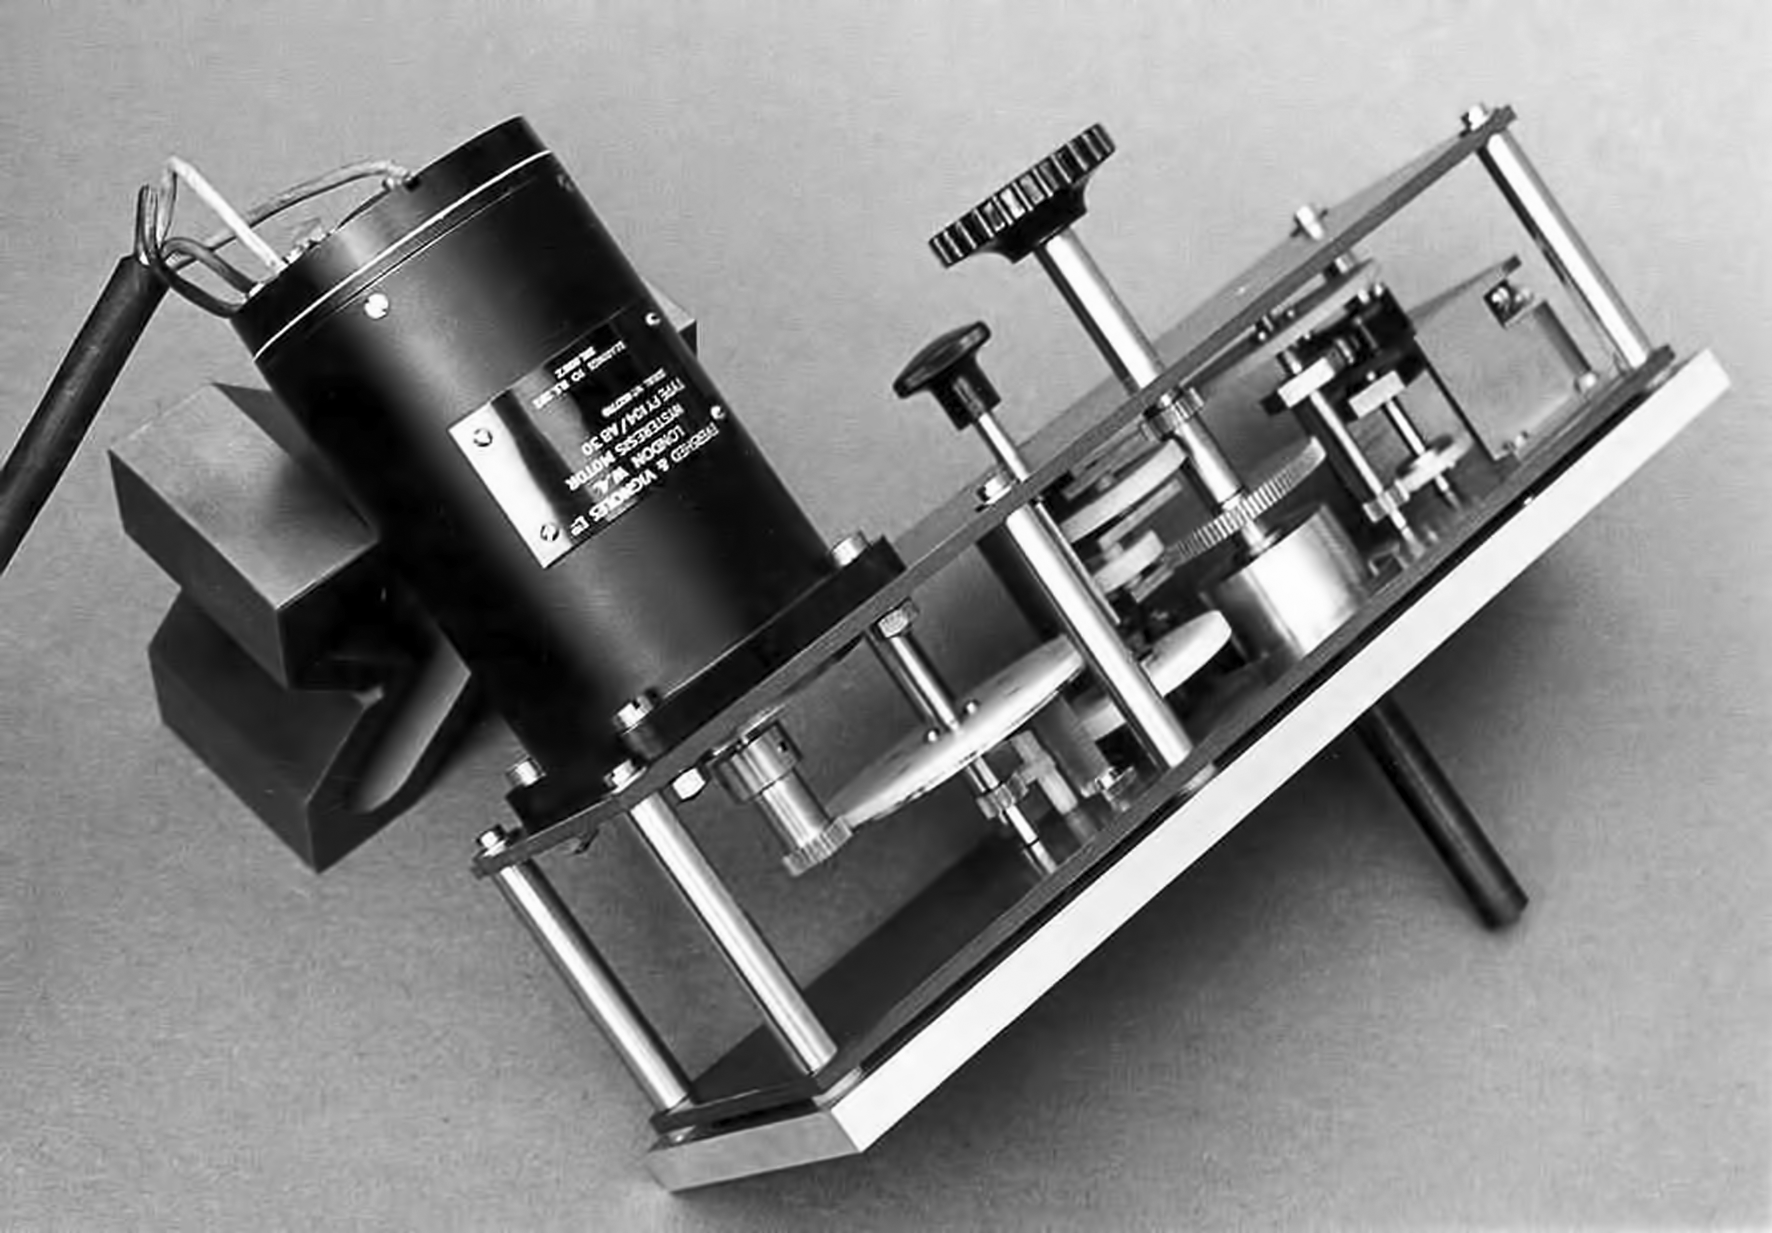

The Kapteyn photometer

The mid-infrared Kapteyn photometer in the Kapteyn Laboratory in Groningen, Netherlands. The image was taking before mounting the photometer in the the ESO 1-metre telescope, located in La Silla observatory, Chile.

Credit: ESO